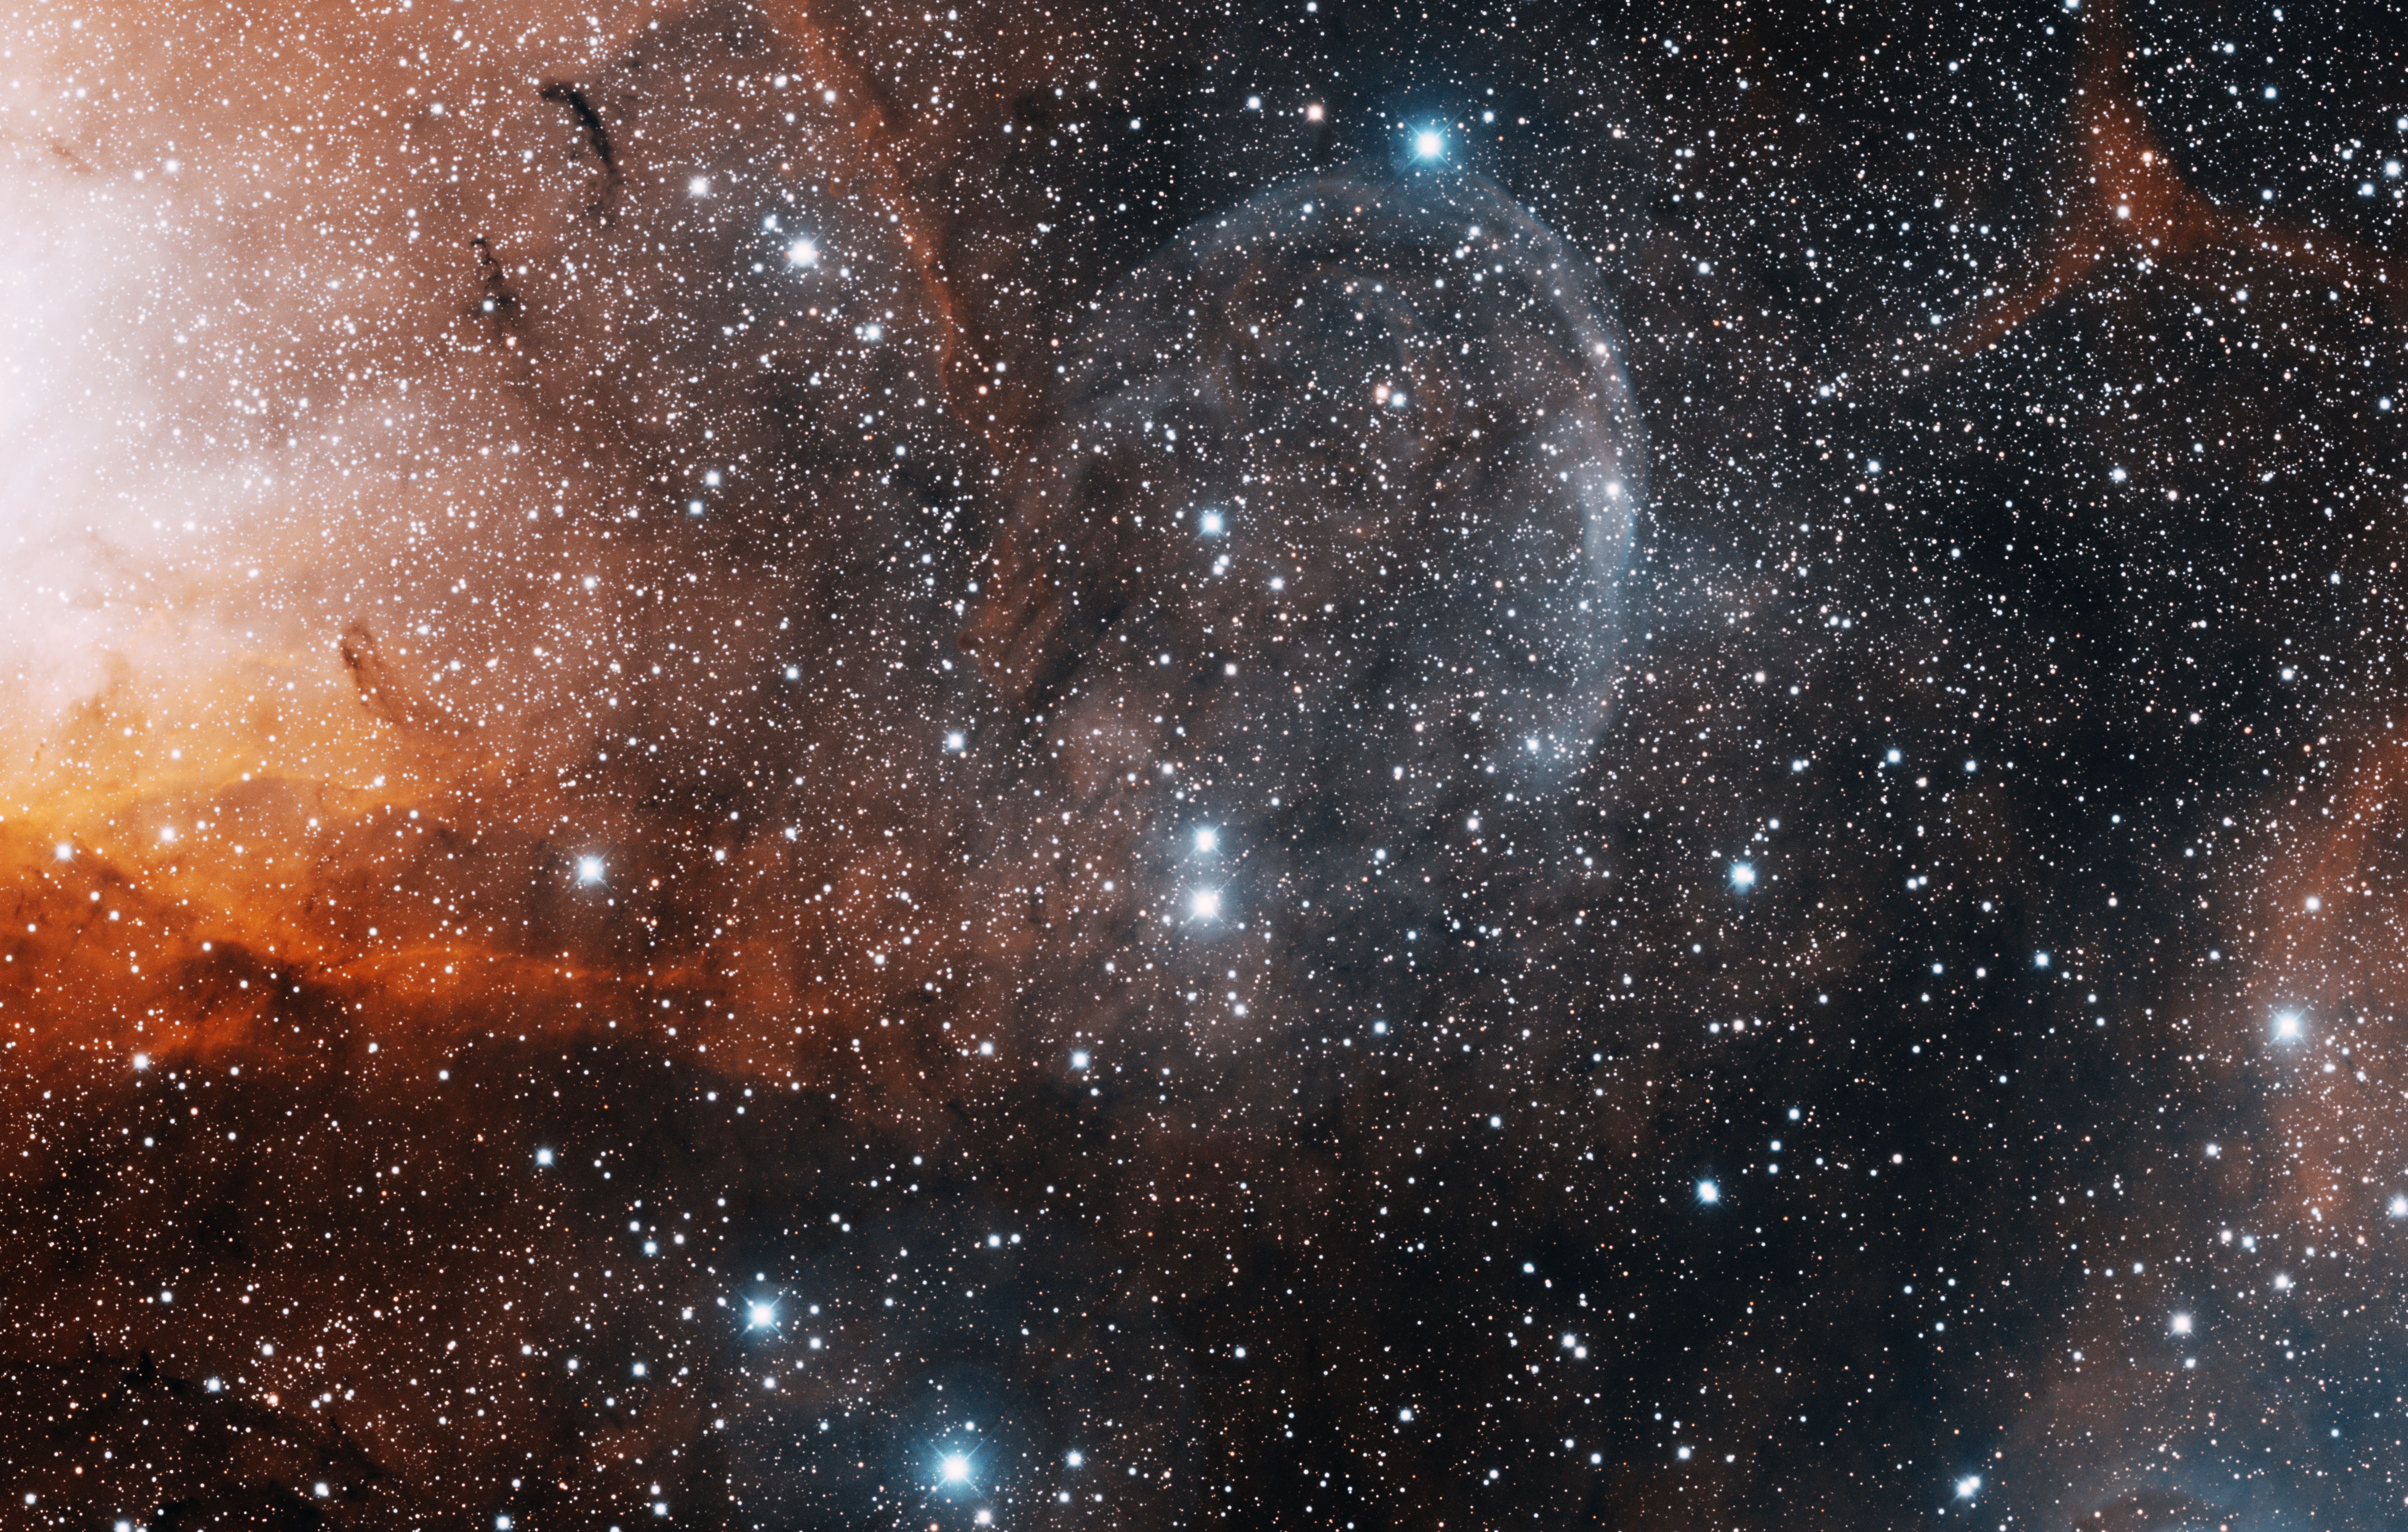

Cygnus X-1 binary star system

This image was obtained with the wide-field view of the Mosaic camera on the Mayall 4-meter telescope at Kitt Peak National Observatory. Cygnus X-1 is a binary star system that contains a black hole. The Cygnus X-1 system looks like a single star in this image. It is the brighter (bottom) of the two stars near the center of the image. Gas from the companion star is being pulled into the black hole. Before it falls in the gas becomes incredibly hot, so hot that it emits X-rays (which is how it was discovered). Some of that gas doesn't fall into the black hole but instead is shot out as 'jets' of hot gas. The jet itself isn't visible in this image but you can see the bowshock, the bluish umbrella-like shape at the top center of the image, that is produced when gas in the jet collides with other gas in the nebula. The bright orange gas to the left is the western edge of an emission nebula called Sharpless 101 (Sh2-101). The image was generated with observations in Hydrogen alpha (red) and Sulphur [S II] (blue) filters. In this image, North is up, East is to the left.

Credit: T.A. Rector (University of Alaska Anchorage) and H. Schweiker (WIYN and NOIRLab/NSF/AURA)